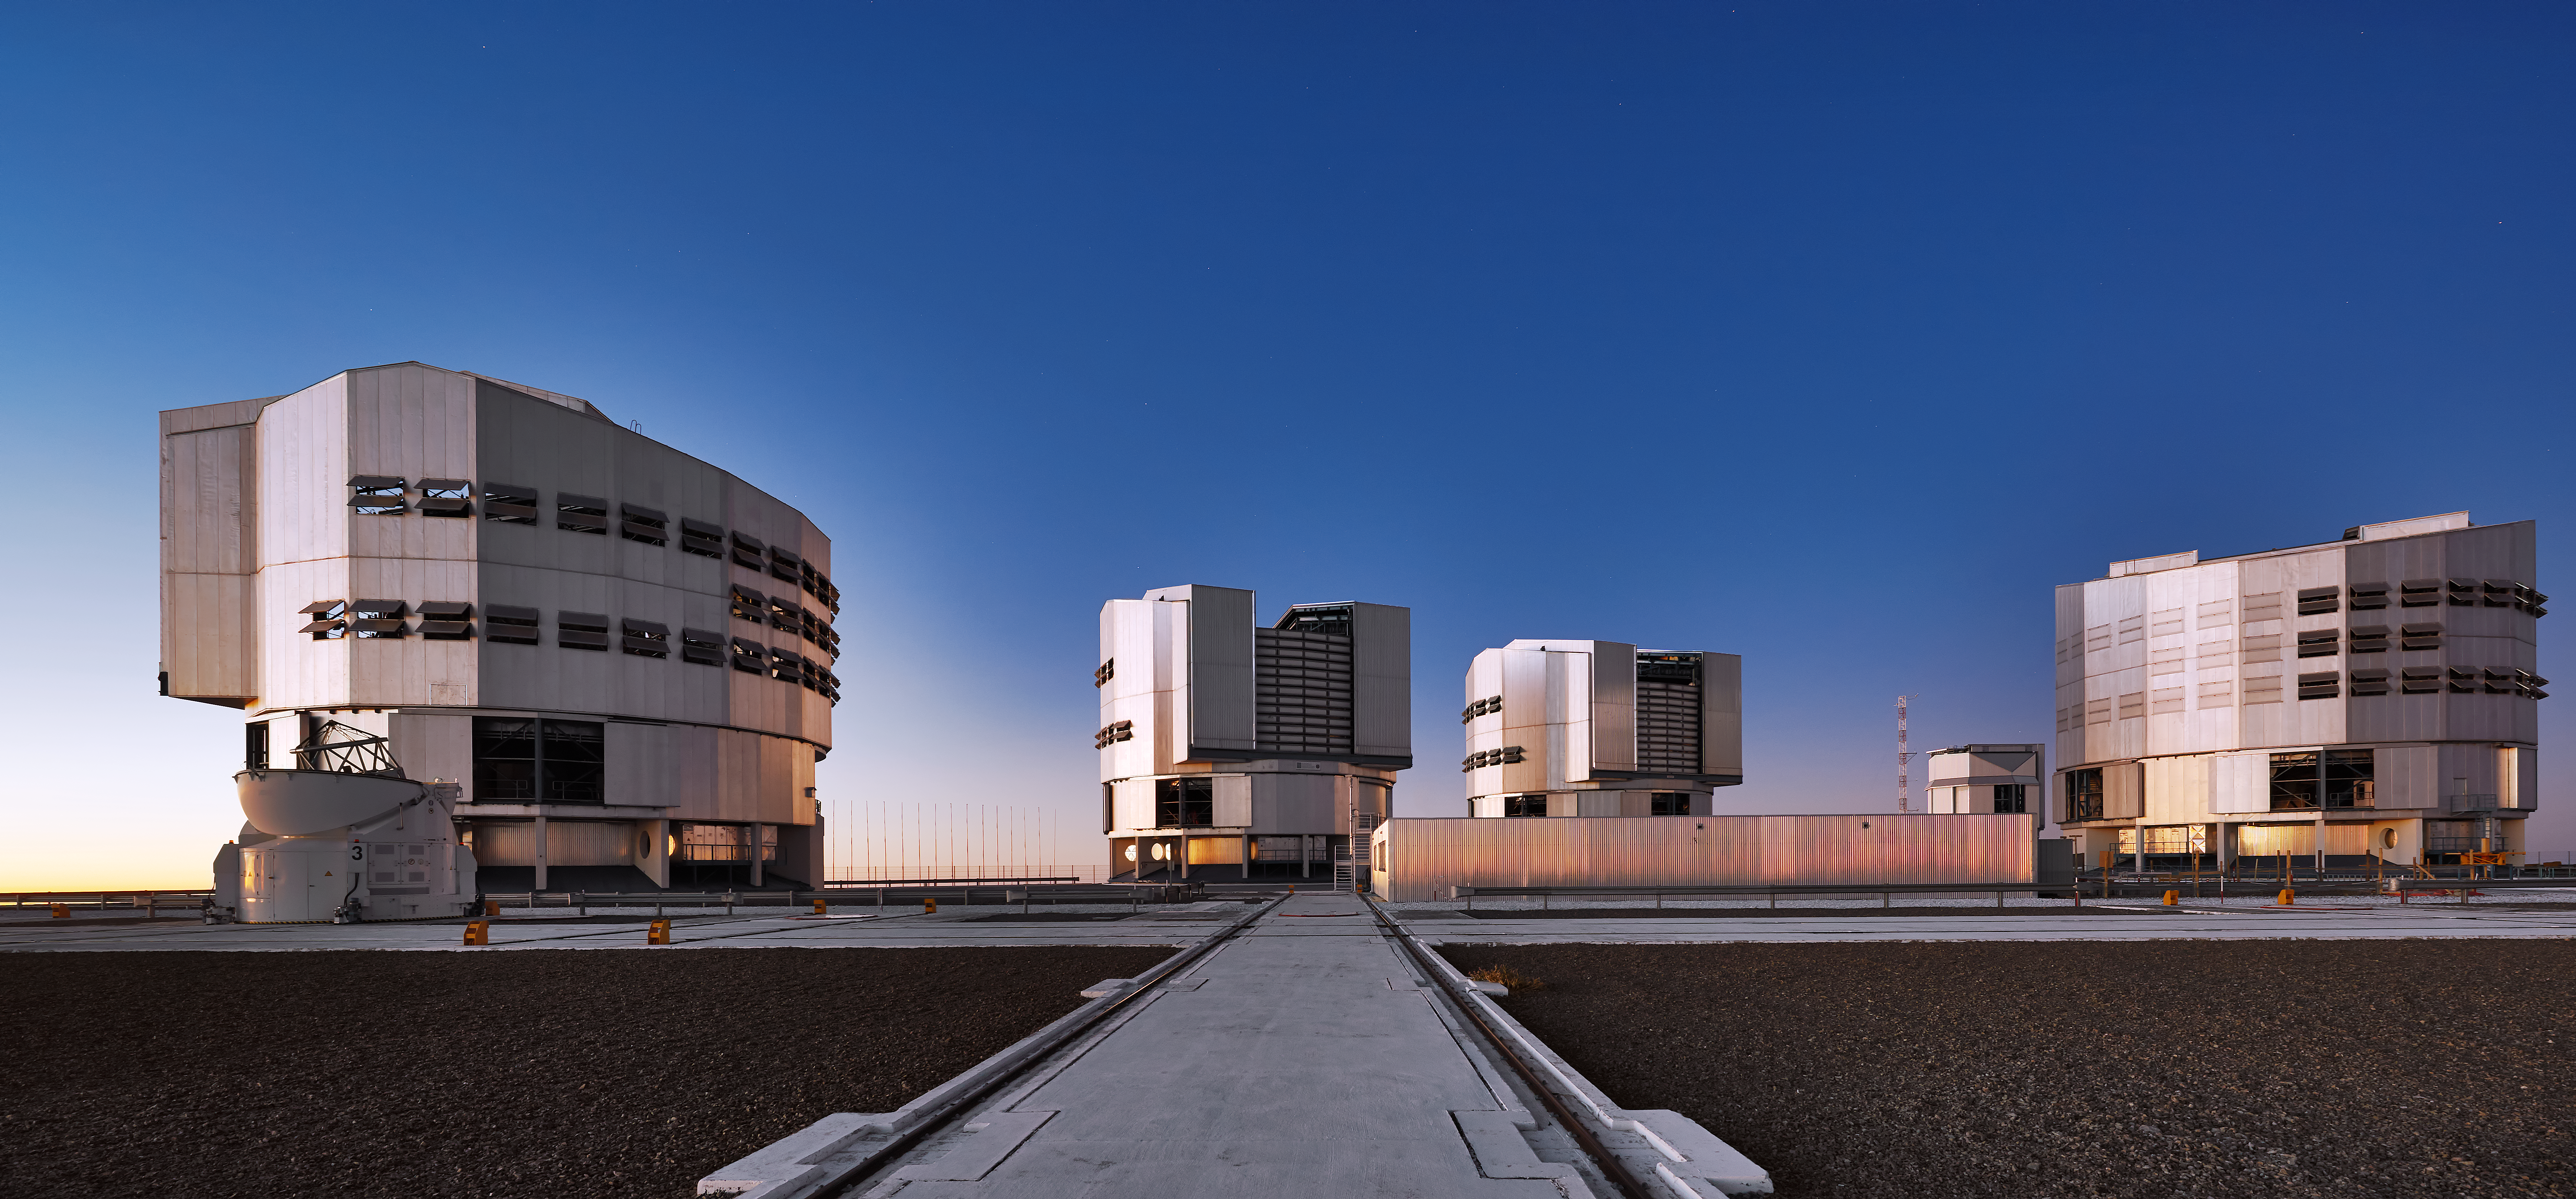

A strong showing at Paranal

The four VLT Unit Telescopes, one of the four VLT Auxiliary Telescopes, and the VST all appear in this photo taken at twilight at Paranal.

Credit: Enrico Sacchetti/ESO